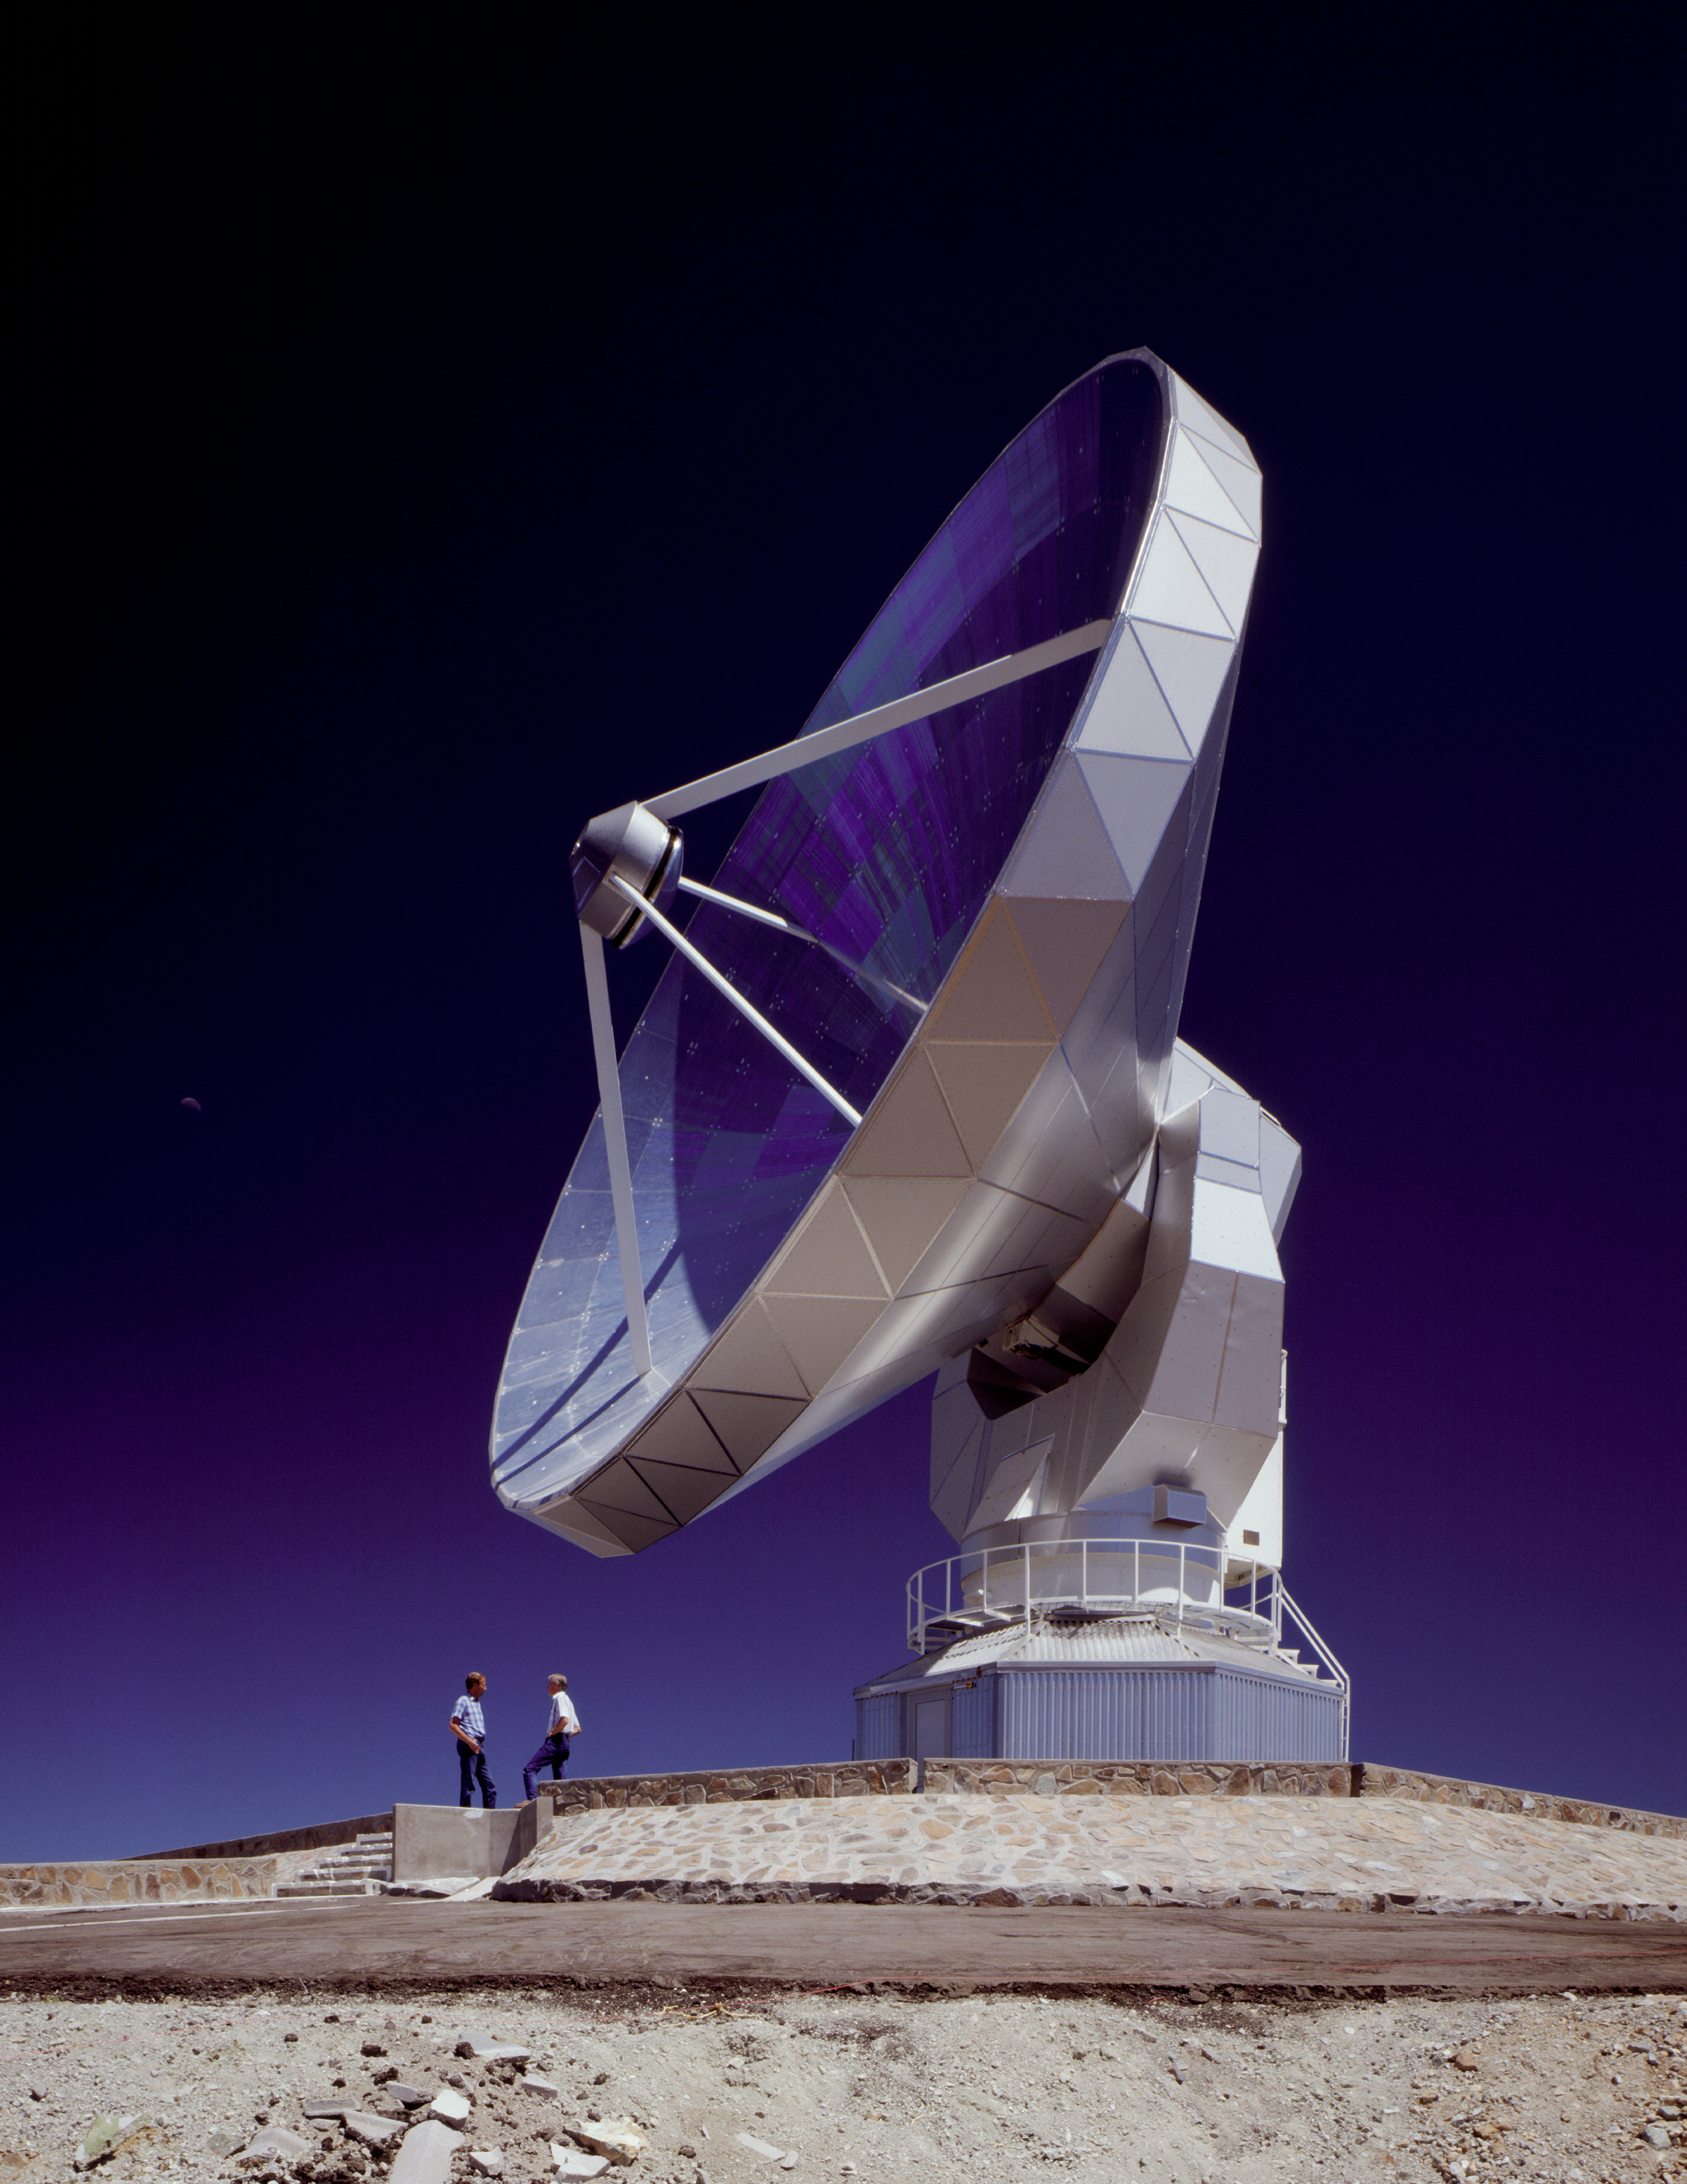

Swedish-ESO Submillimetre Telescope (SEST)

The 15m SEST is designed to observe at sub-millimetric wavelengths (almost radio waves). It was built in 1987 on La Silla. The SEST was decommissioned in 2003, as the operations started at the new APEX telescope on Chajnantor.

Credit: ESO/C.Madsen